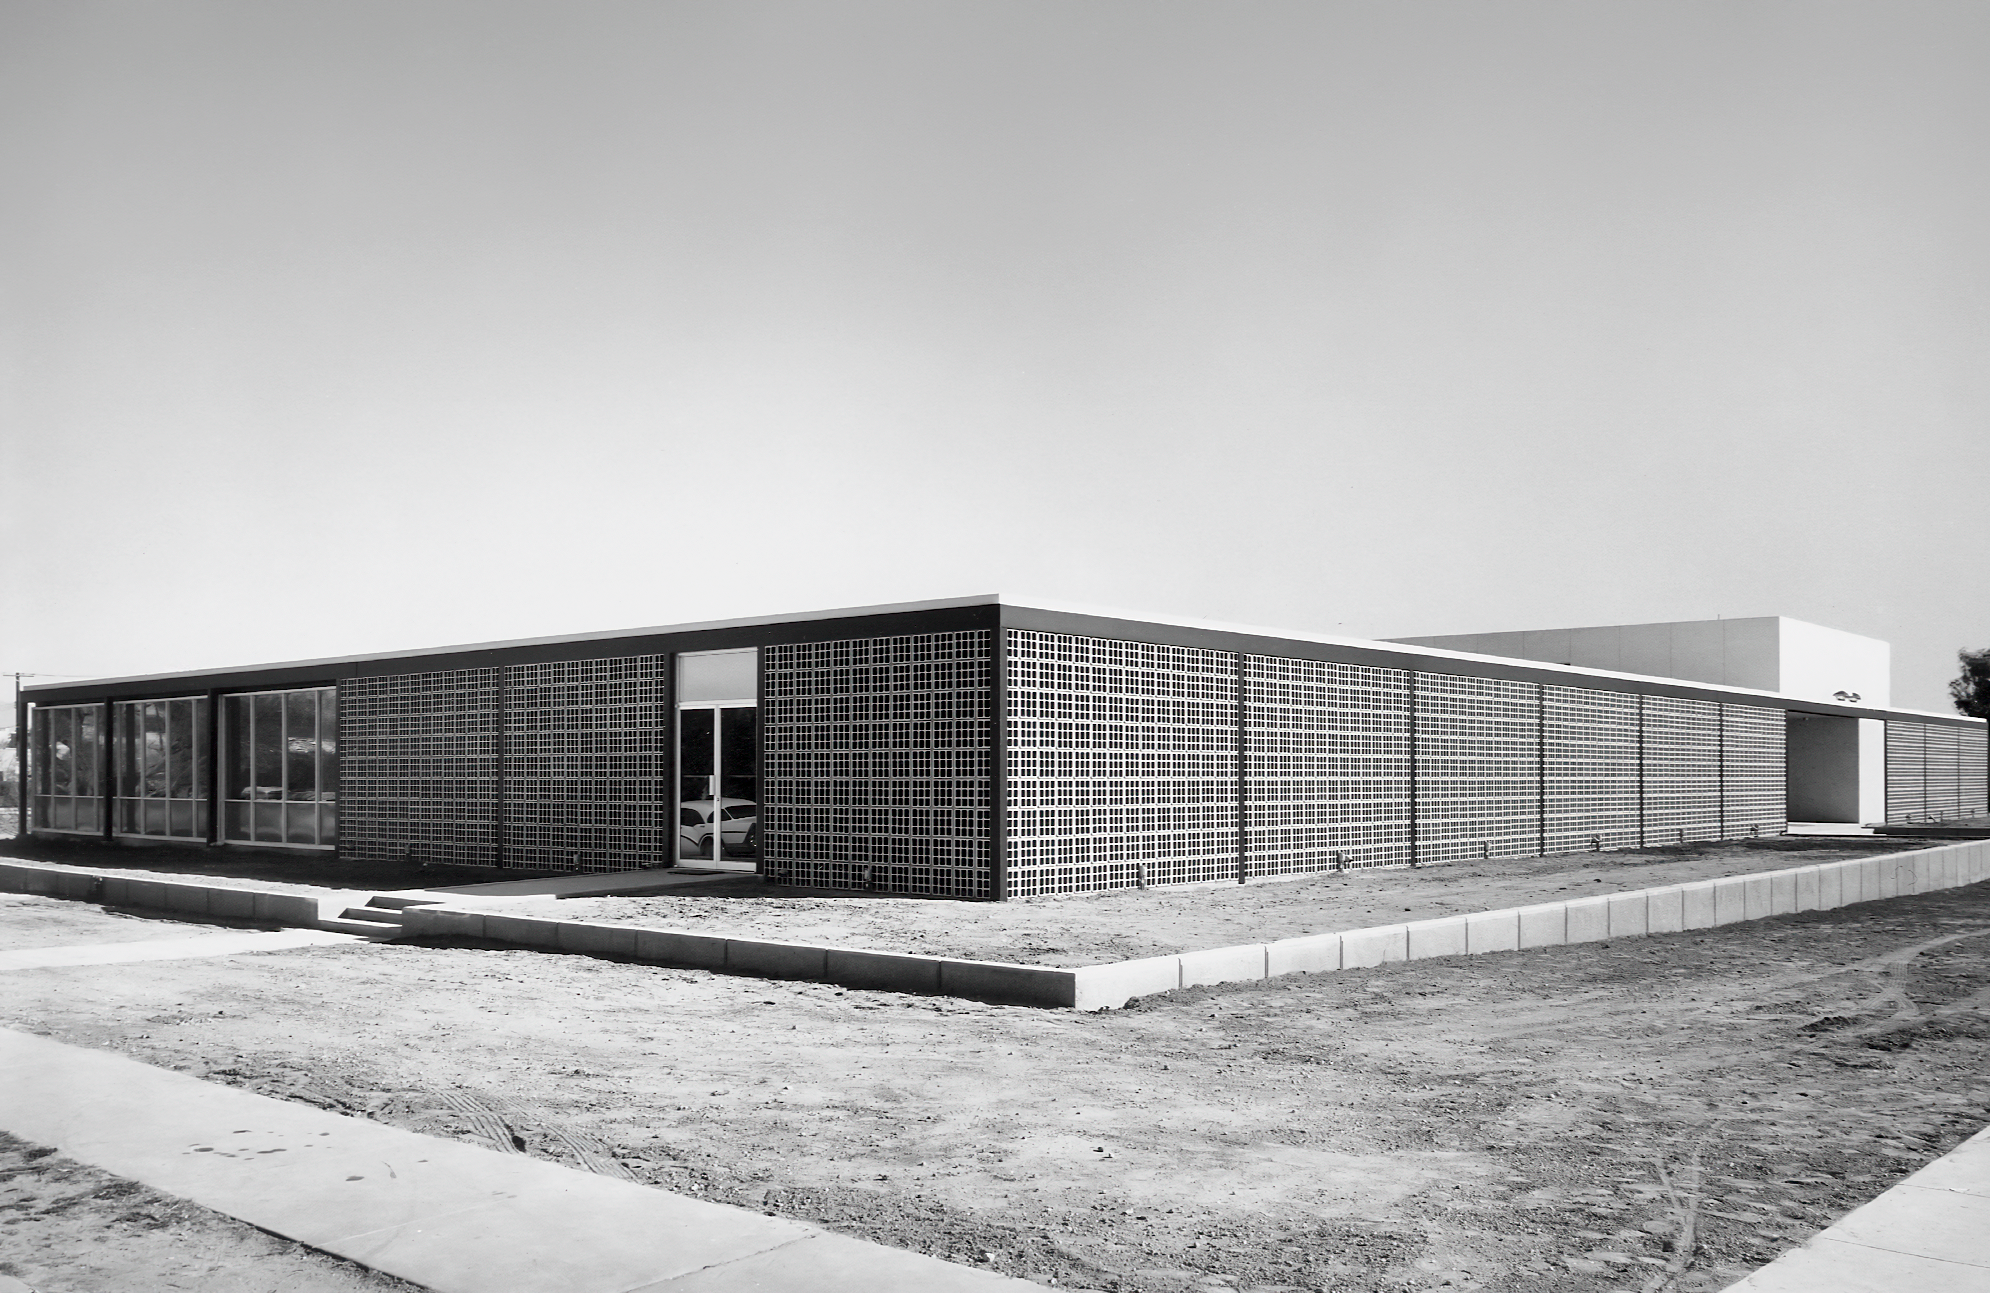

Early Years of Tucson HQ

The Tucson headquarters of the US National Observatory at 950 N Cherry Ave, now home to NSF NOIRLab. This image is from Dr. Kenneth Pierce's photo collection, captured in the late 1950s by Ray Manley.

Credit: NOIRLab/R. Manley